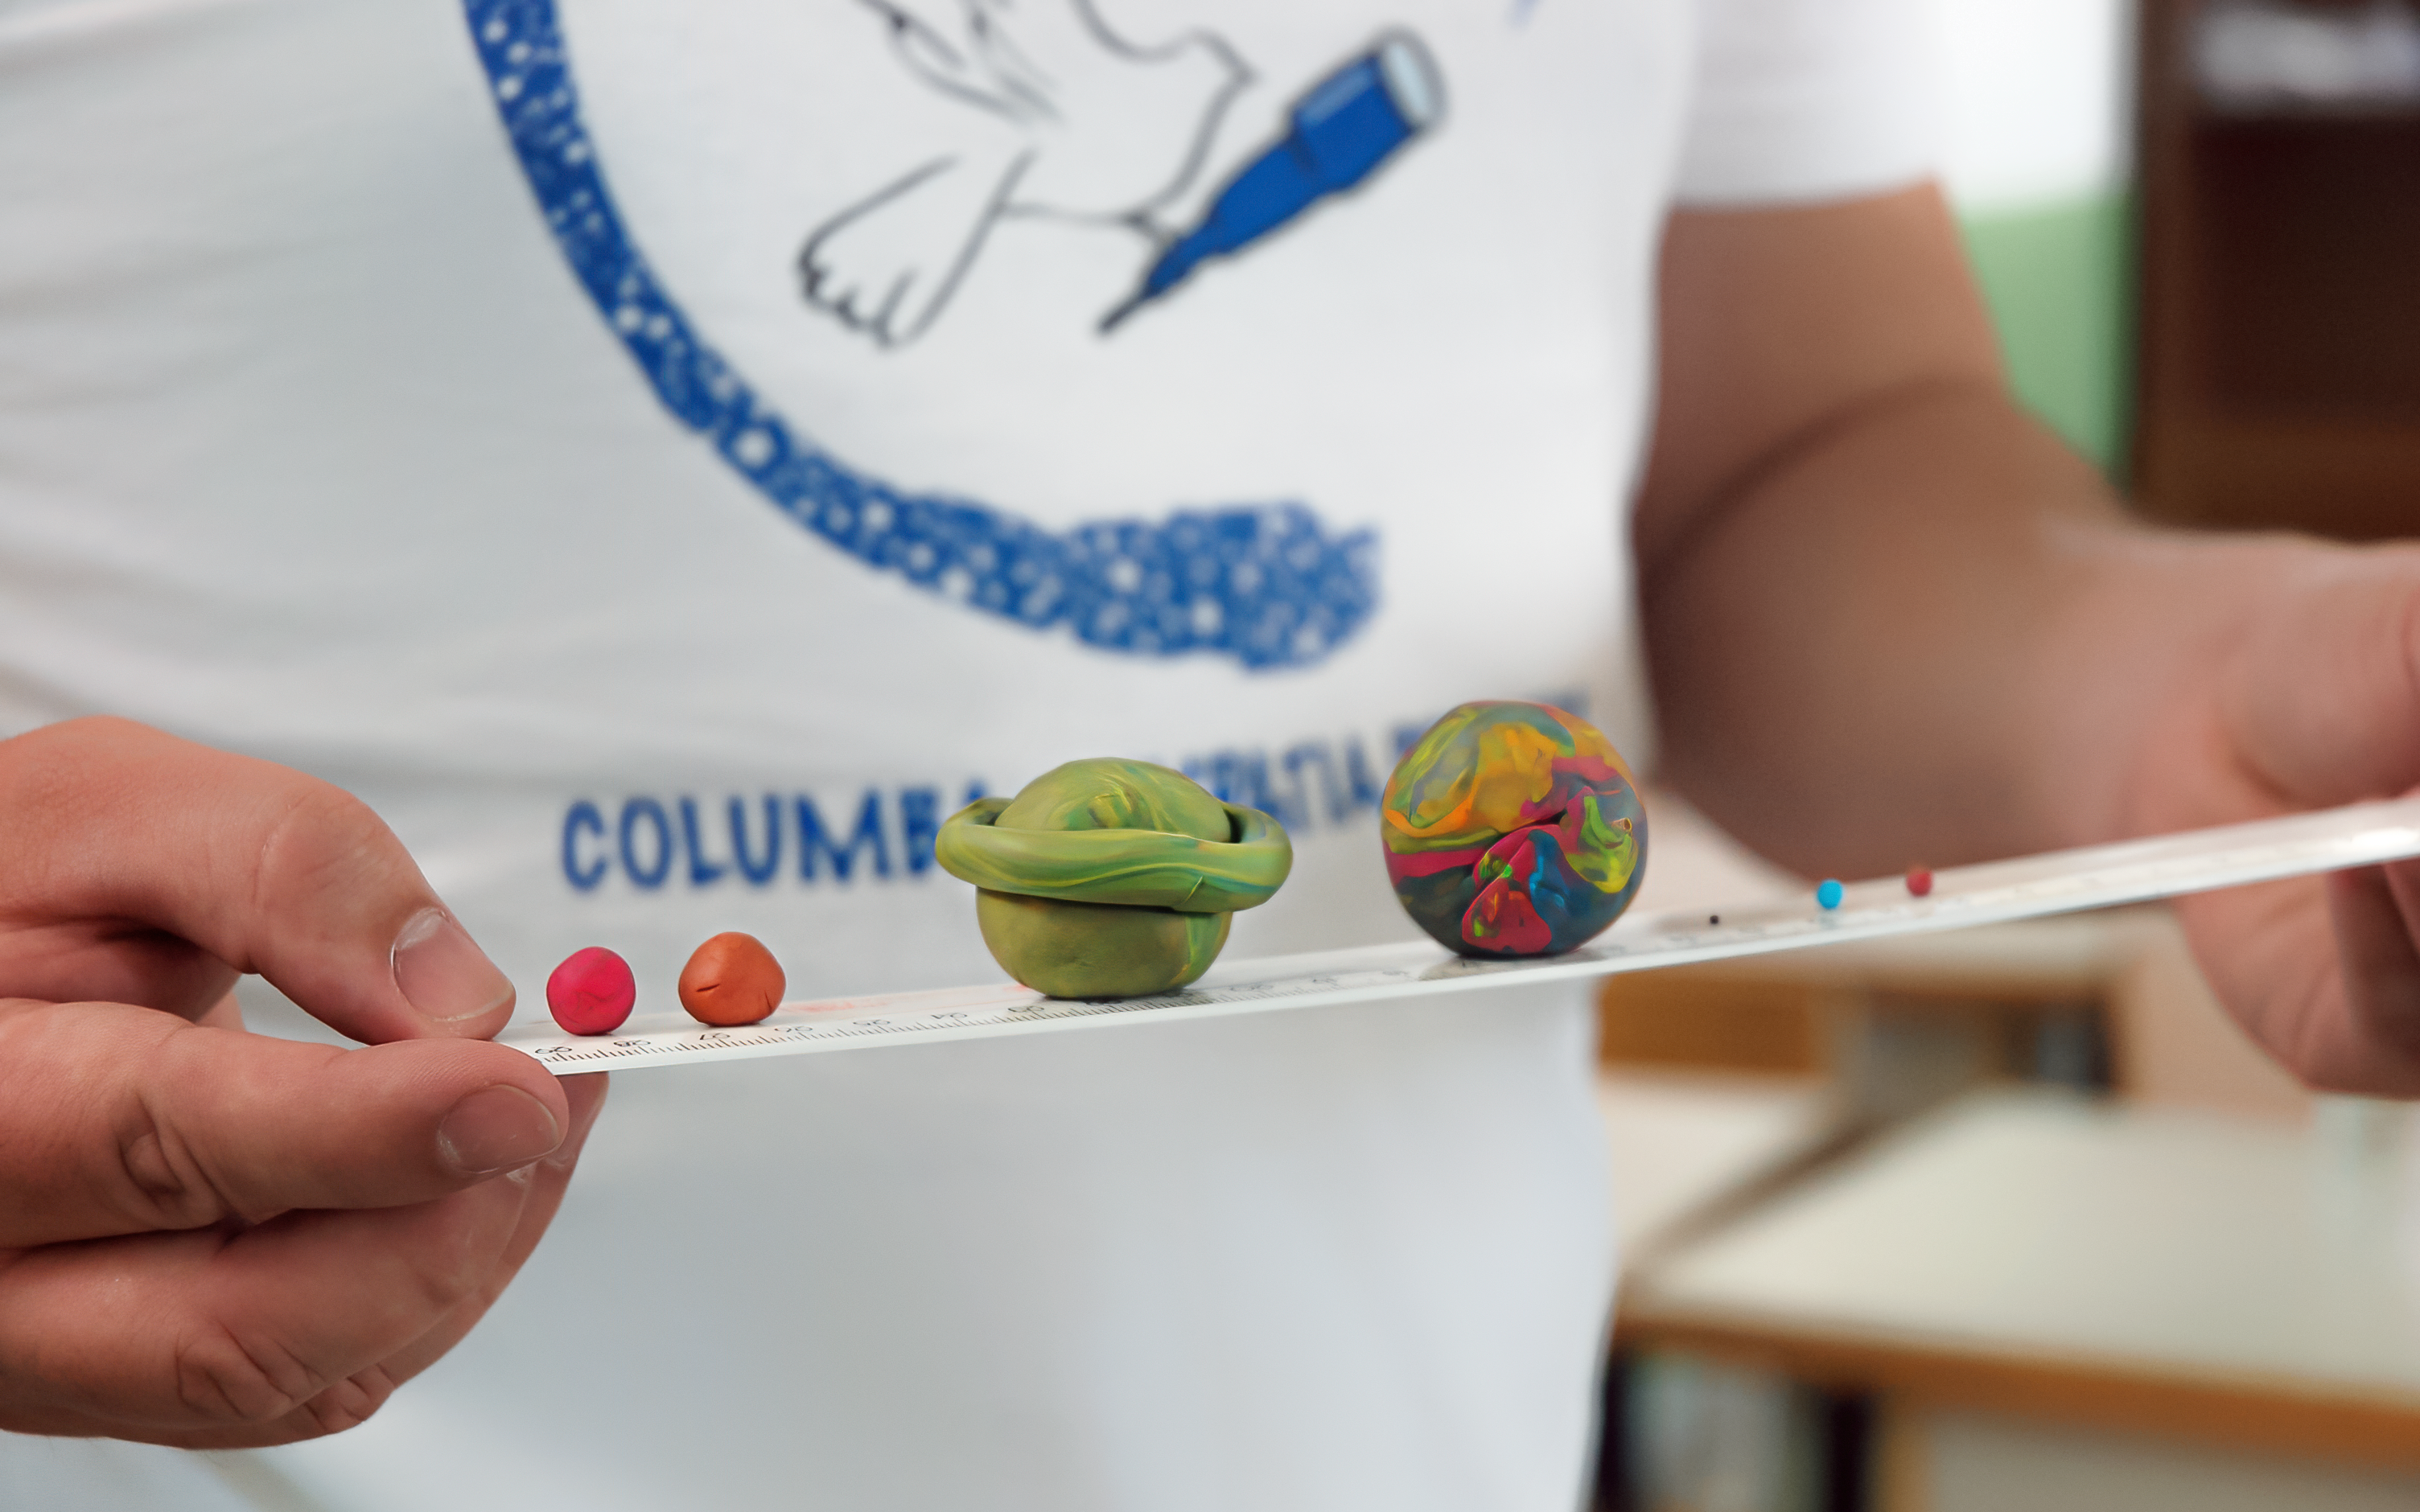

Columba Hypatia: Astronomy for Peace

Planet models created by the Columba Hypatia, a OAD funded project which used astronomy as a tool for promoting meaningful communication and a culture of peace and non-violence between the various communities living on the divided island of Cyprus. Read more here.

Credit: Astronomy for peace